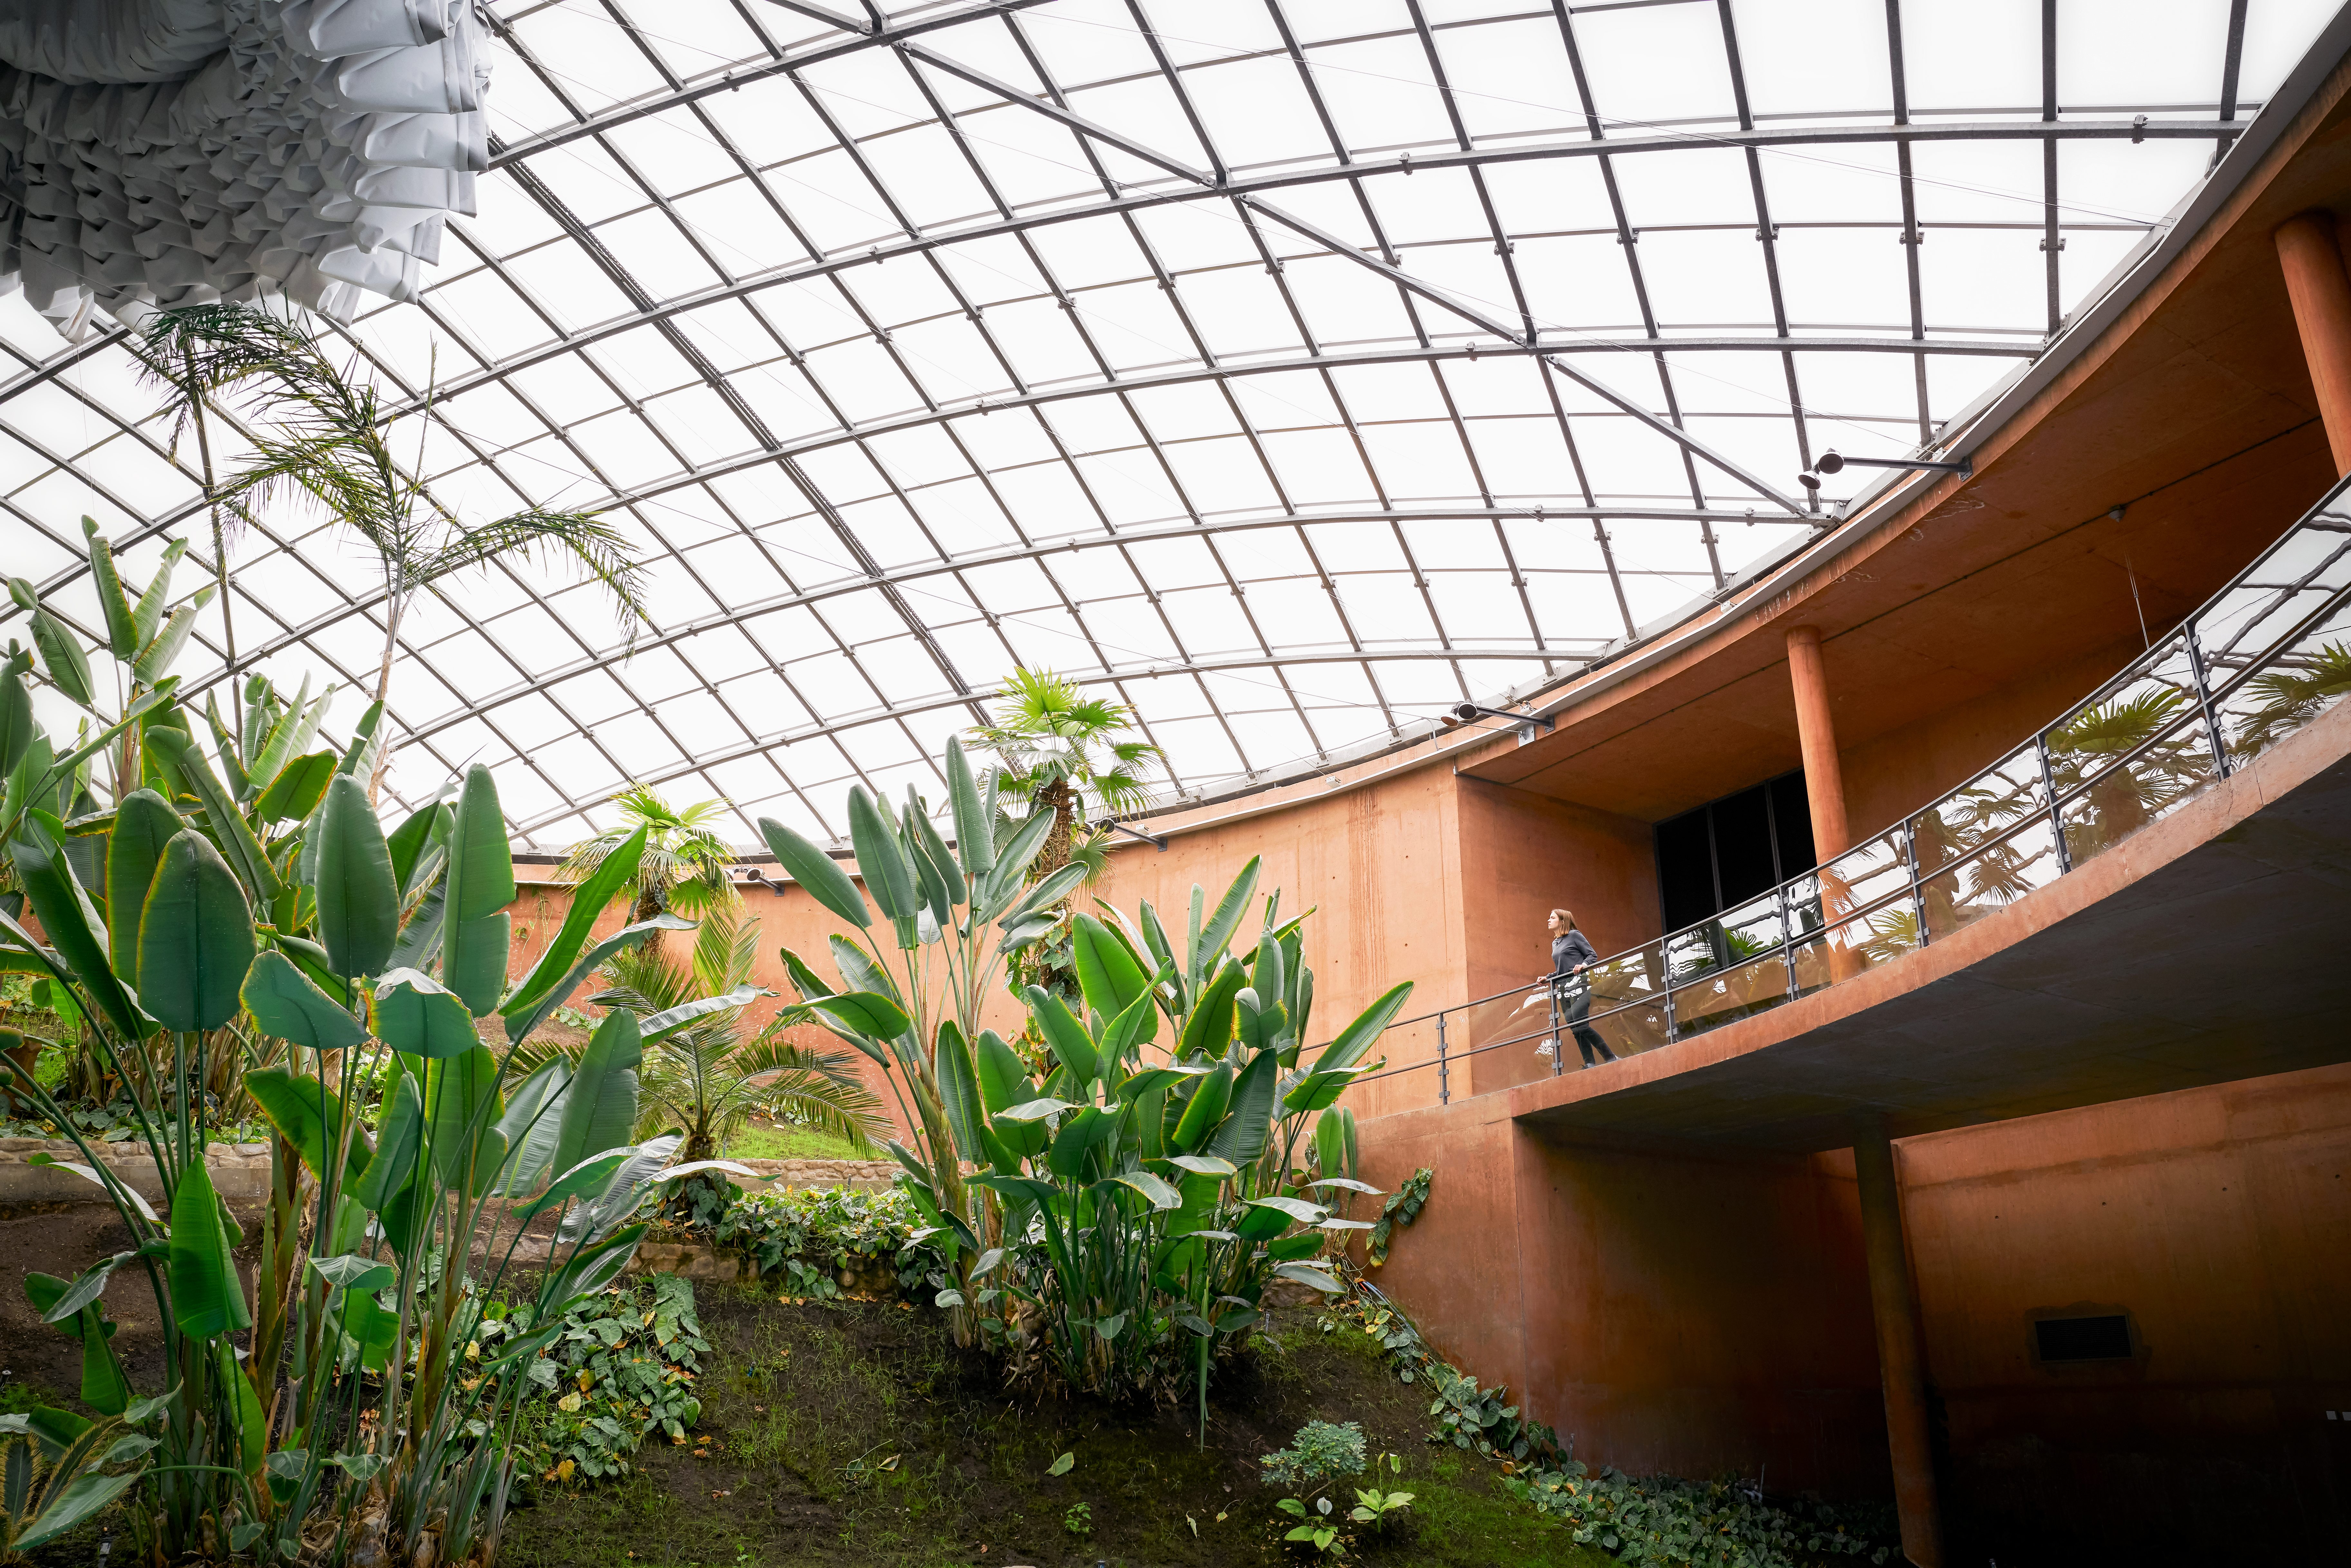

Sights of Residencia

Sights of La Residencia, home of ESO's astronomers in the Atacama Desert.

Credit: Luxy Images/ESO